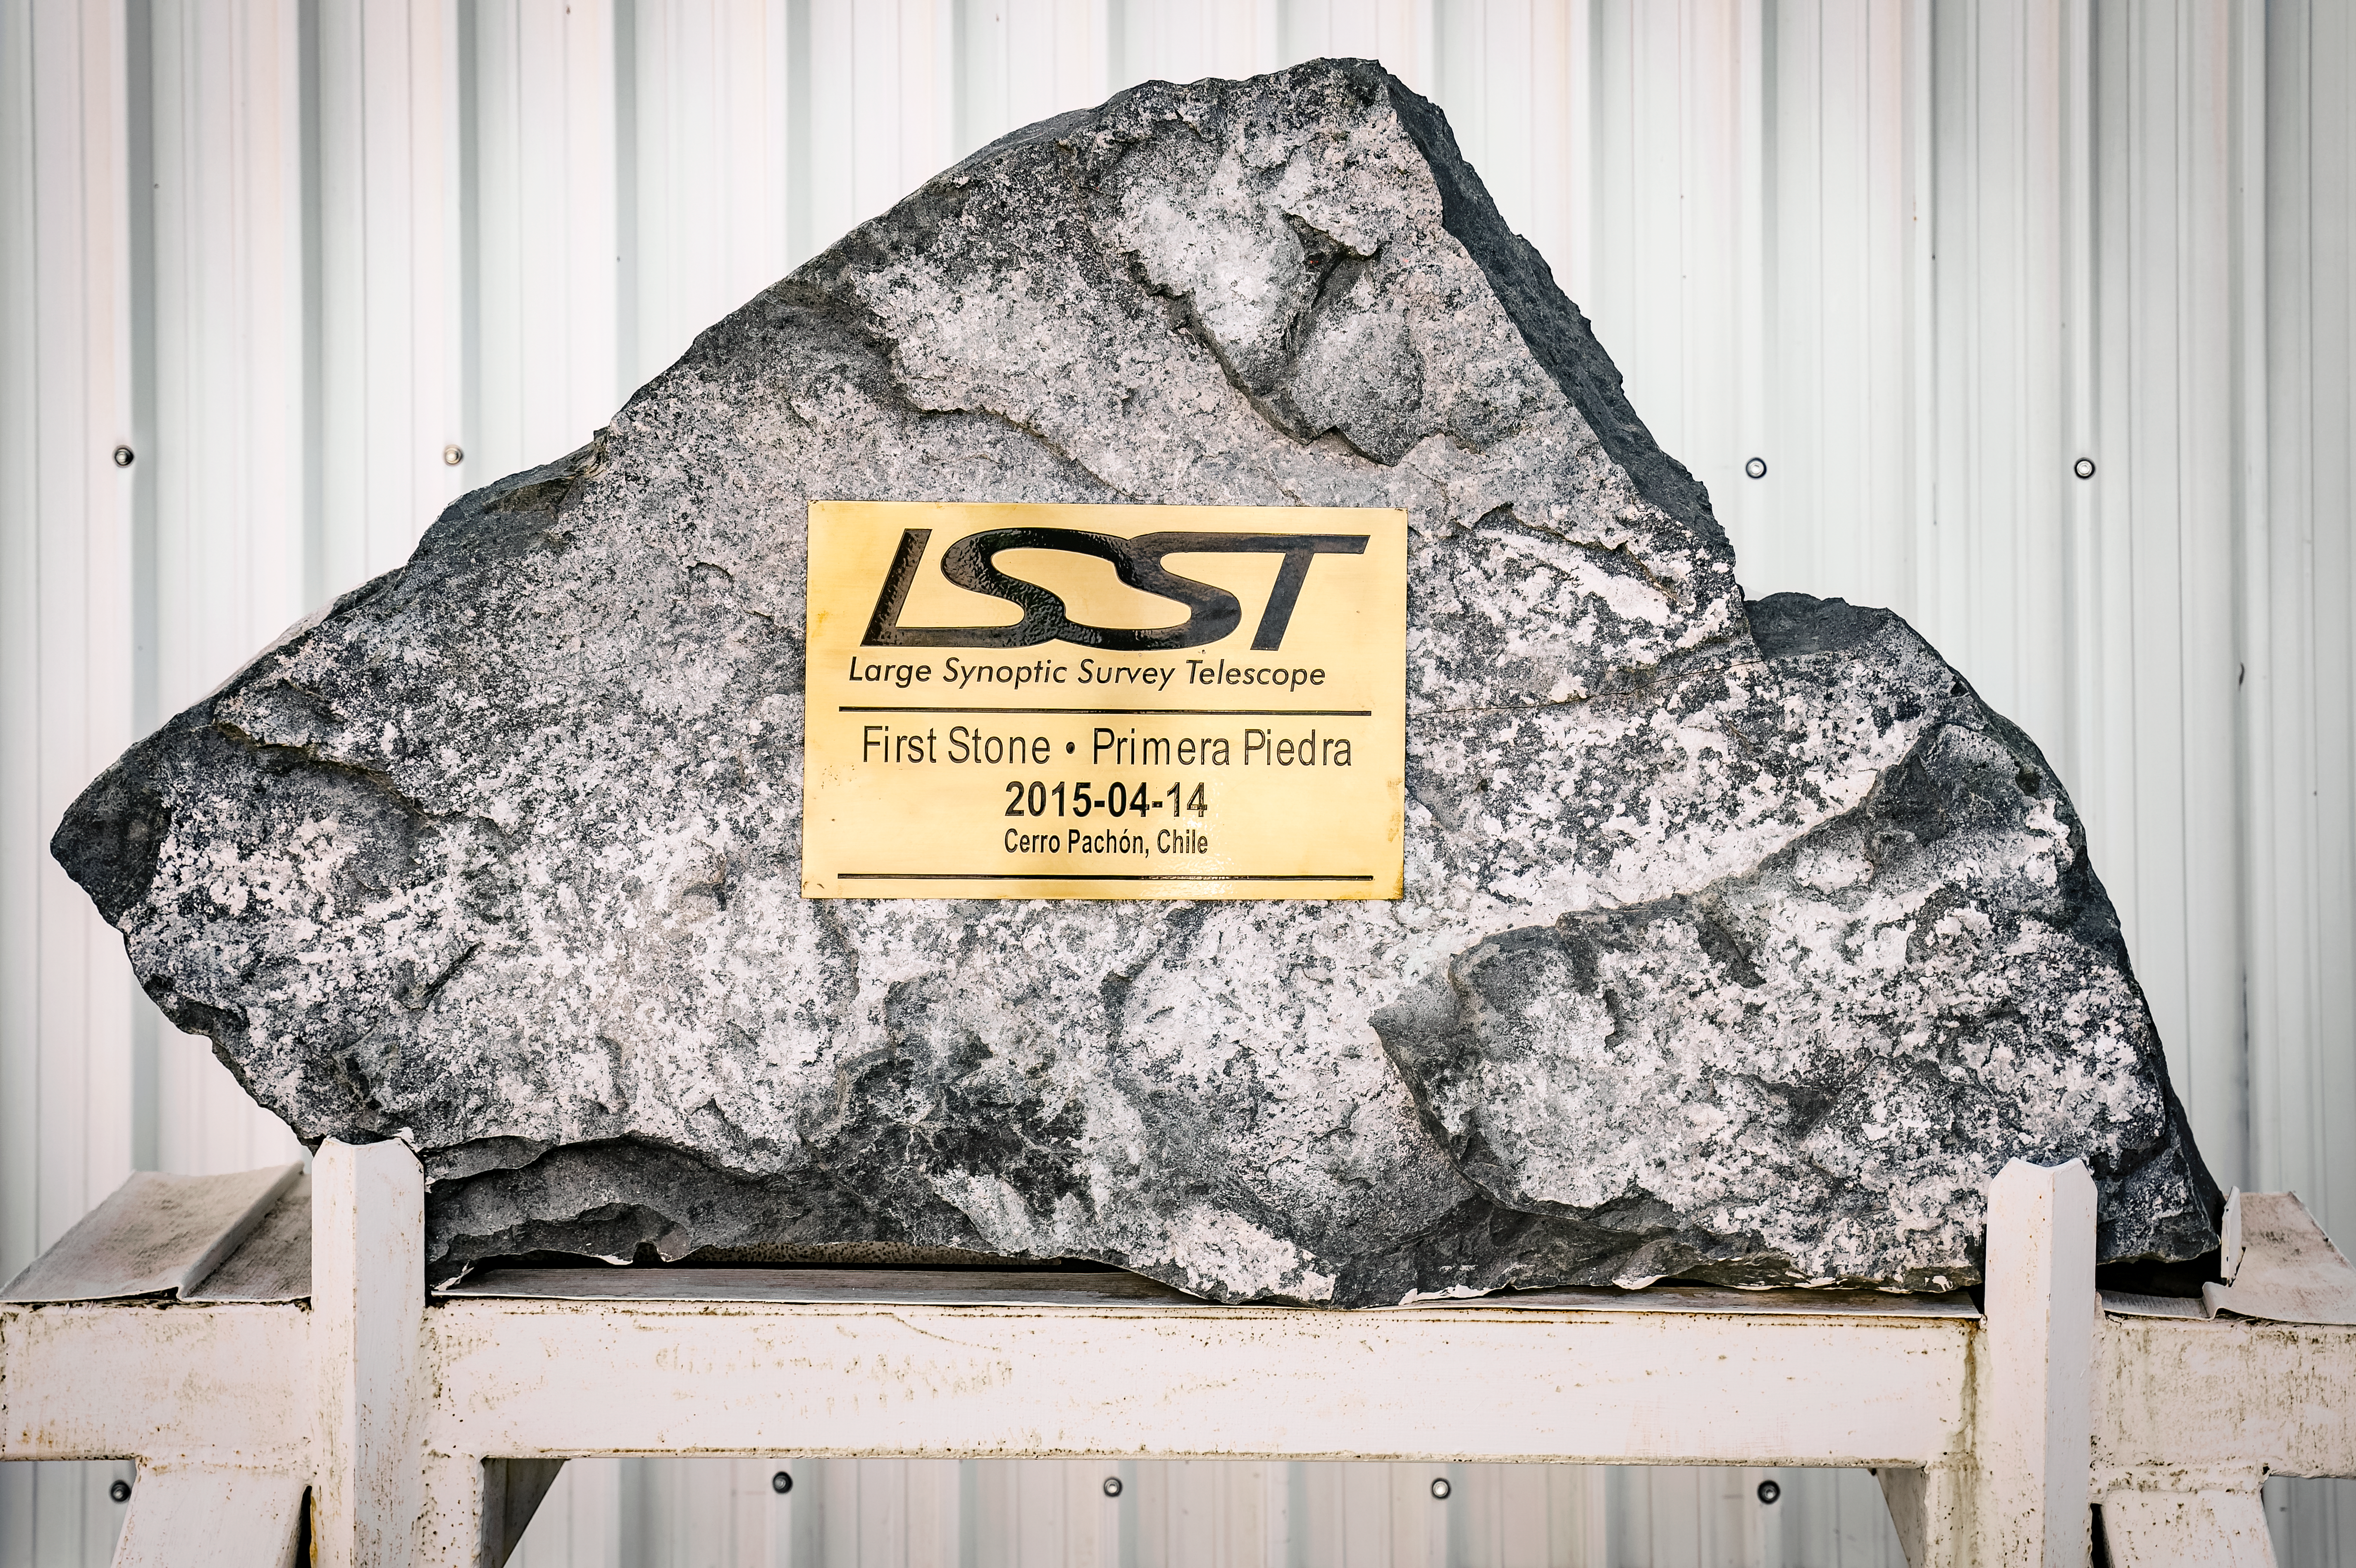

Rubin Observatory First Stone

Commemorative "First Stone" sculpture at Rubin Observatory.

Credit: Rubin Observatory/NSF/AURA/A. Pizarro D.